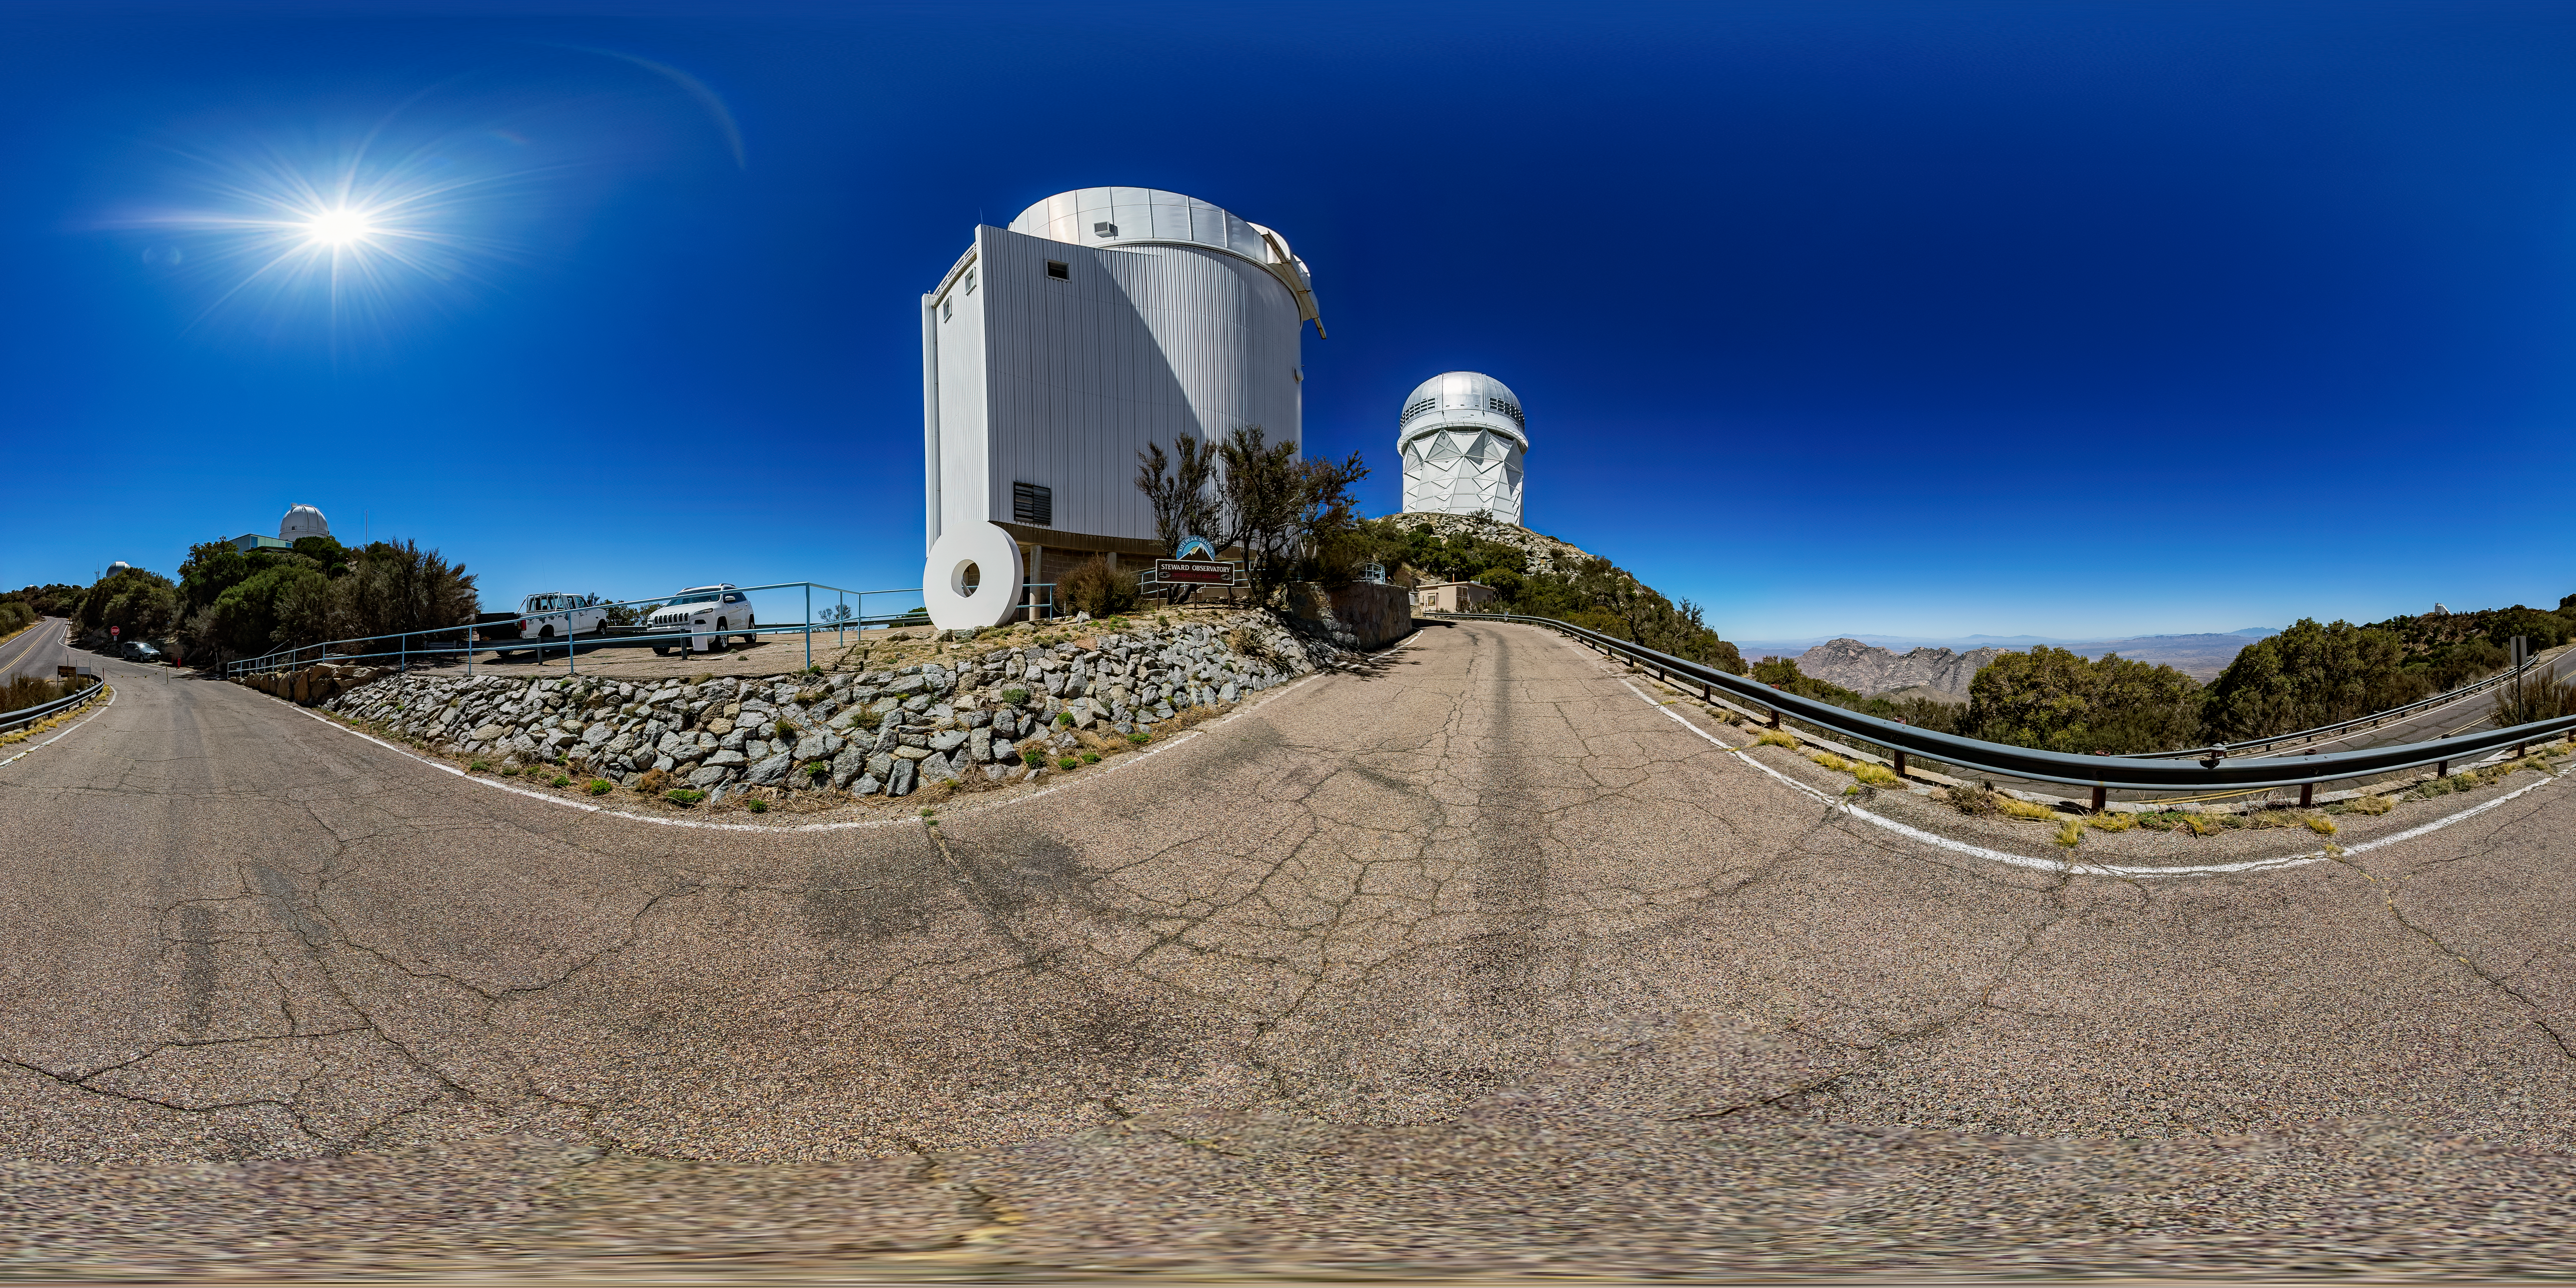

UArizona Bok 2.3-meter Telescope 360 Panorama

A 360 panorama view of the UA Bok 2.3-meter Telescope at Kitt Peak National Observatory (KPNO), a Program of NSF NOIRLab, with the Nicholas U. Mayall 4-meter Telescope in the distance.

Credit: KPNO/NOIRLab/NSF/AURA/T. Matsopoulos